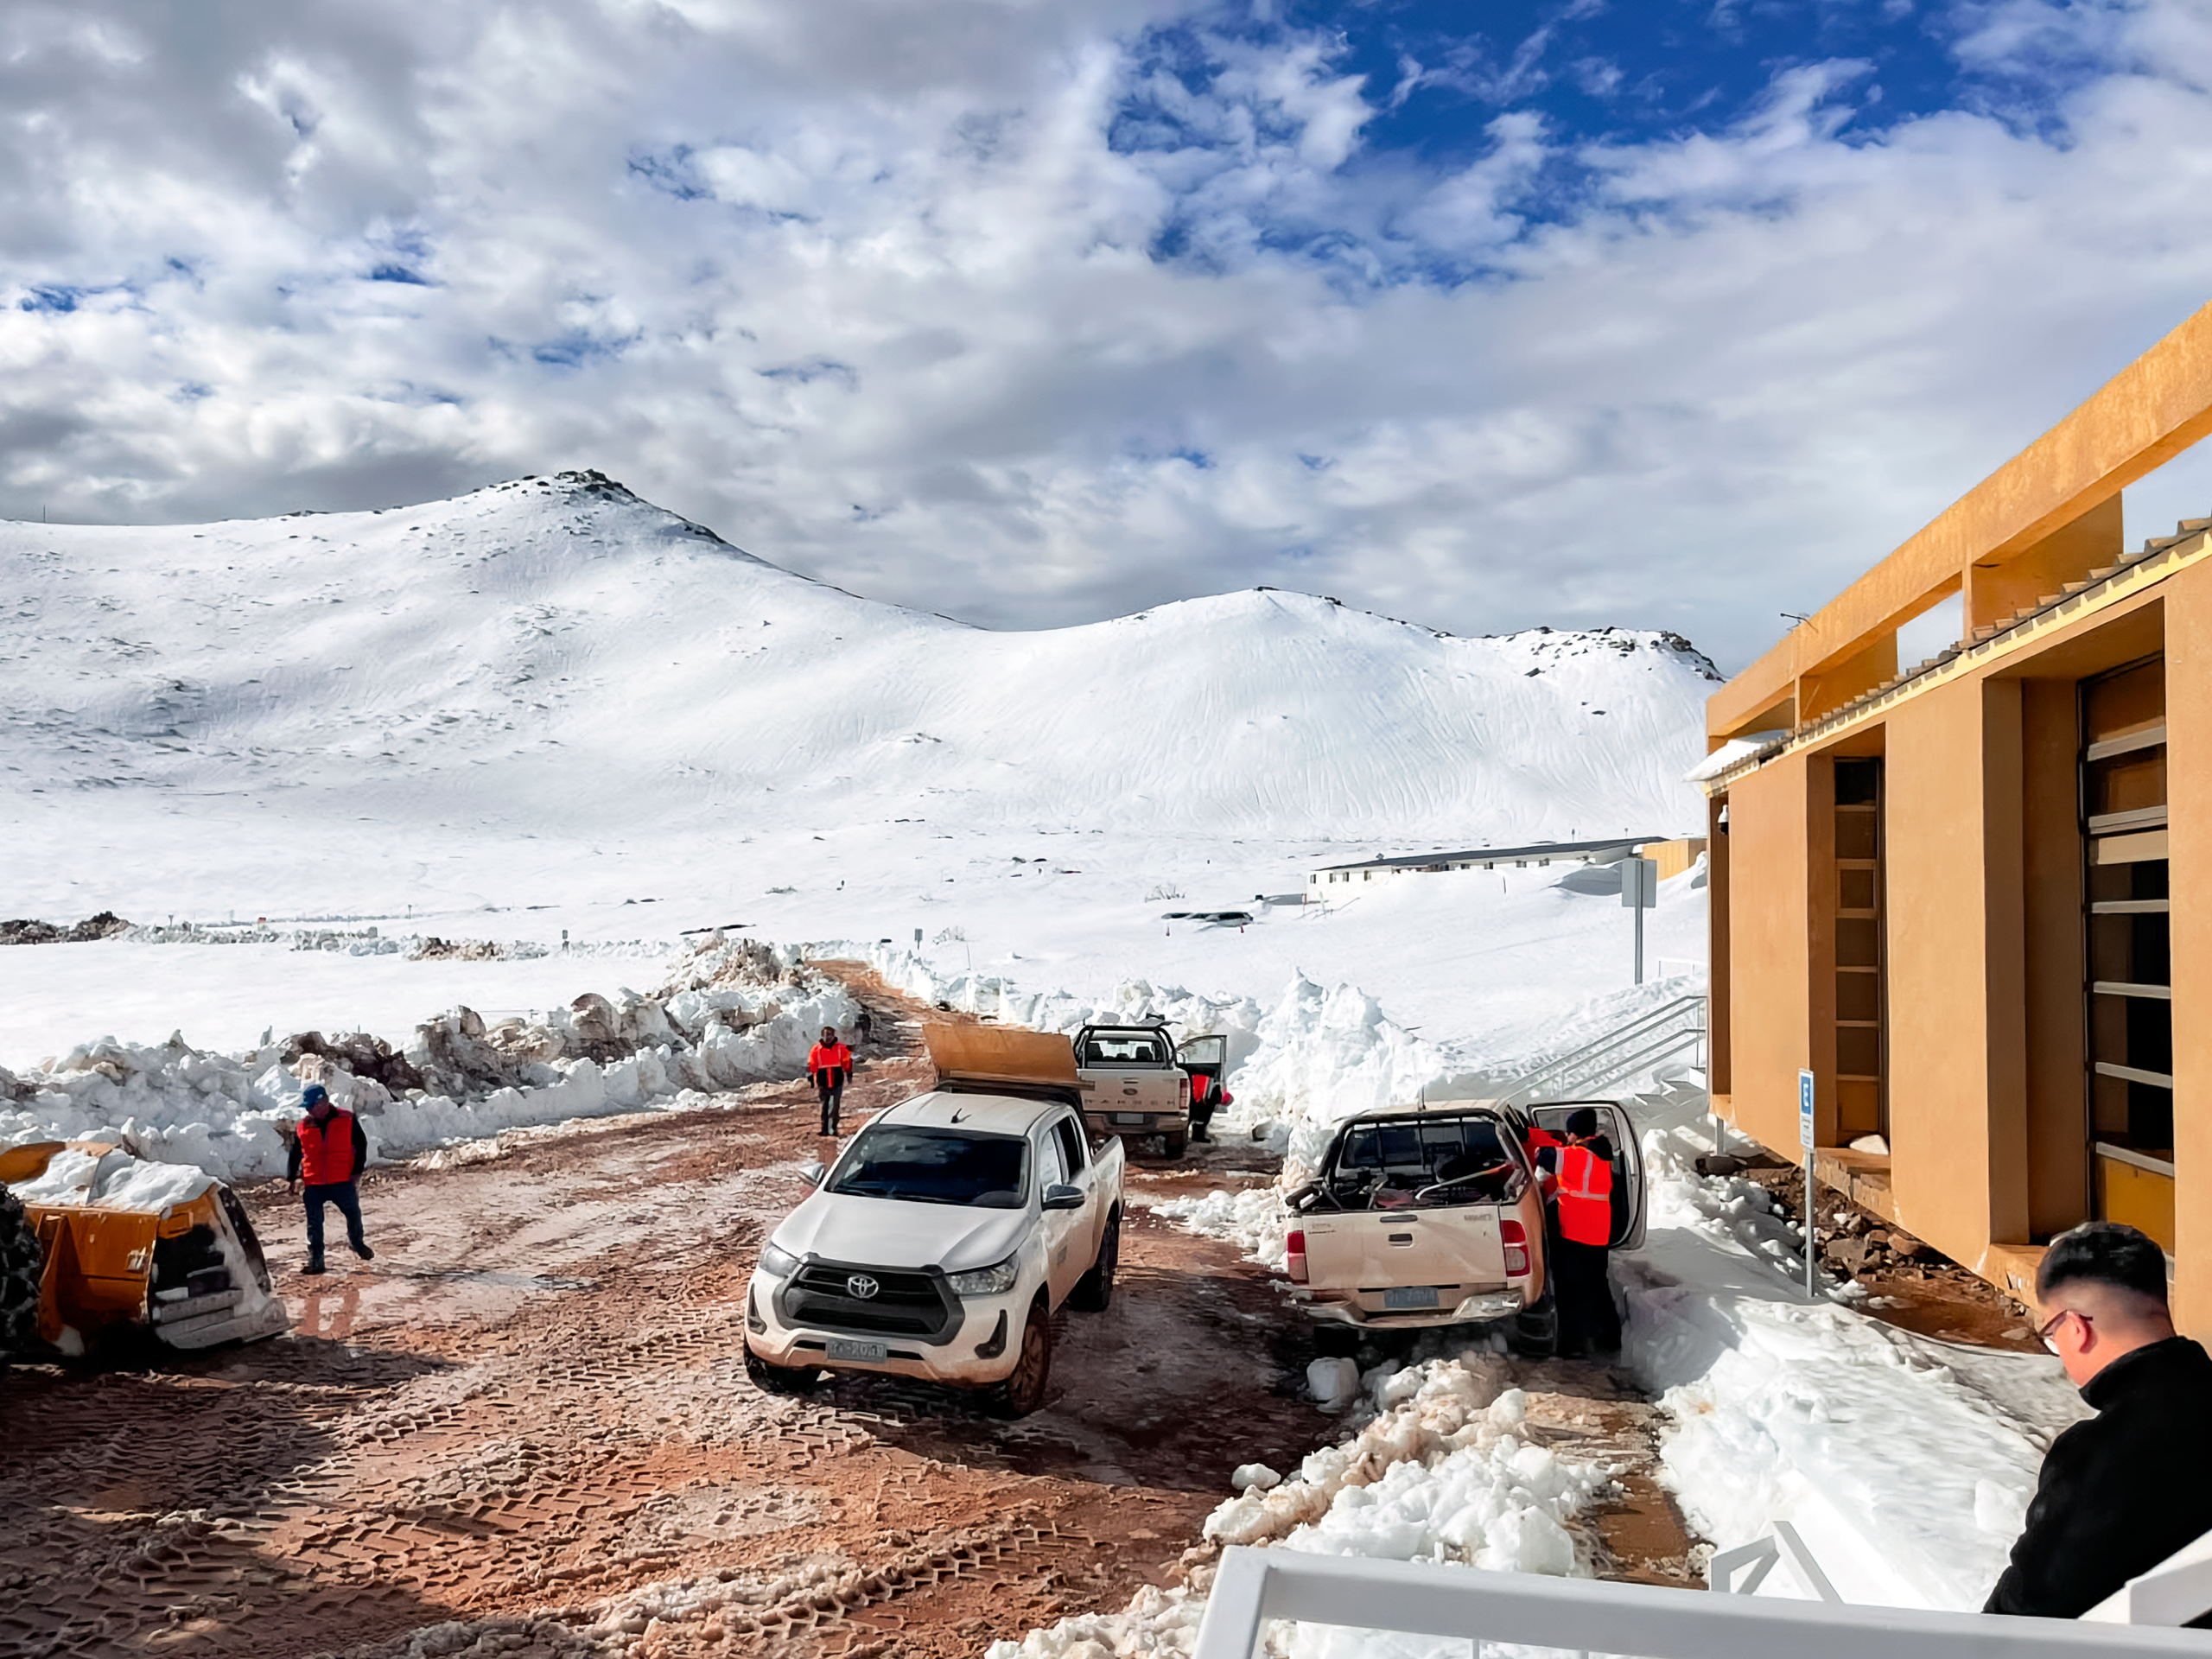

Snowy Cerro Pachón Hotel

Workers at the Cerro Pachón hotel area following a winter storm in July 2026.

Credit: NOIRLab/NSF/AURA